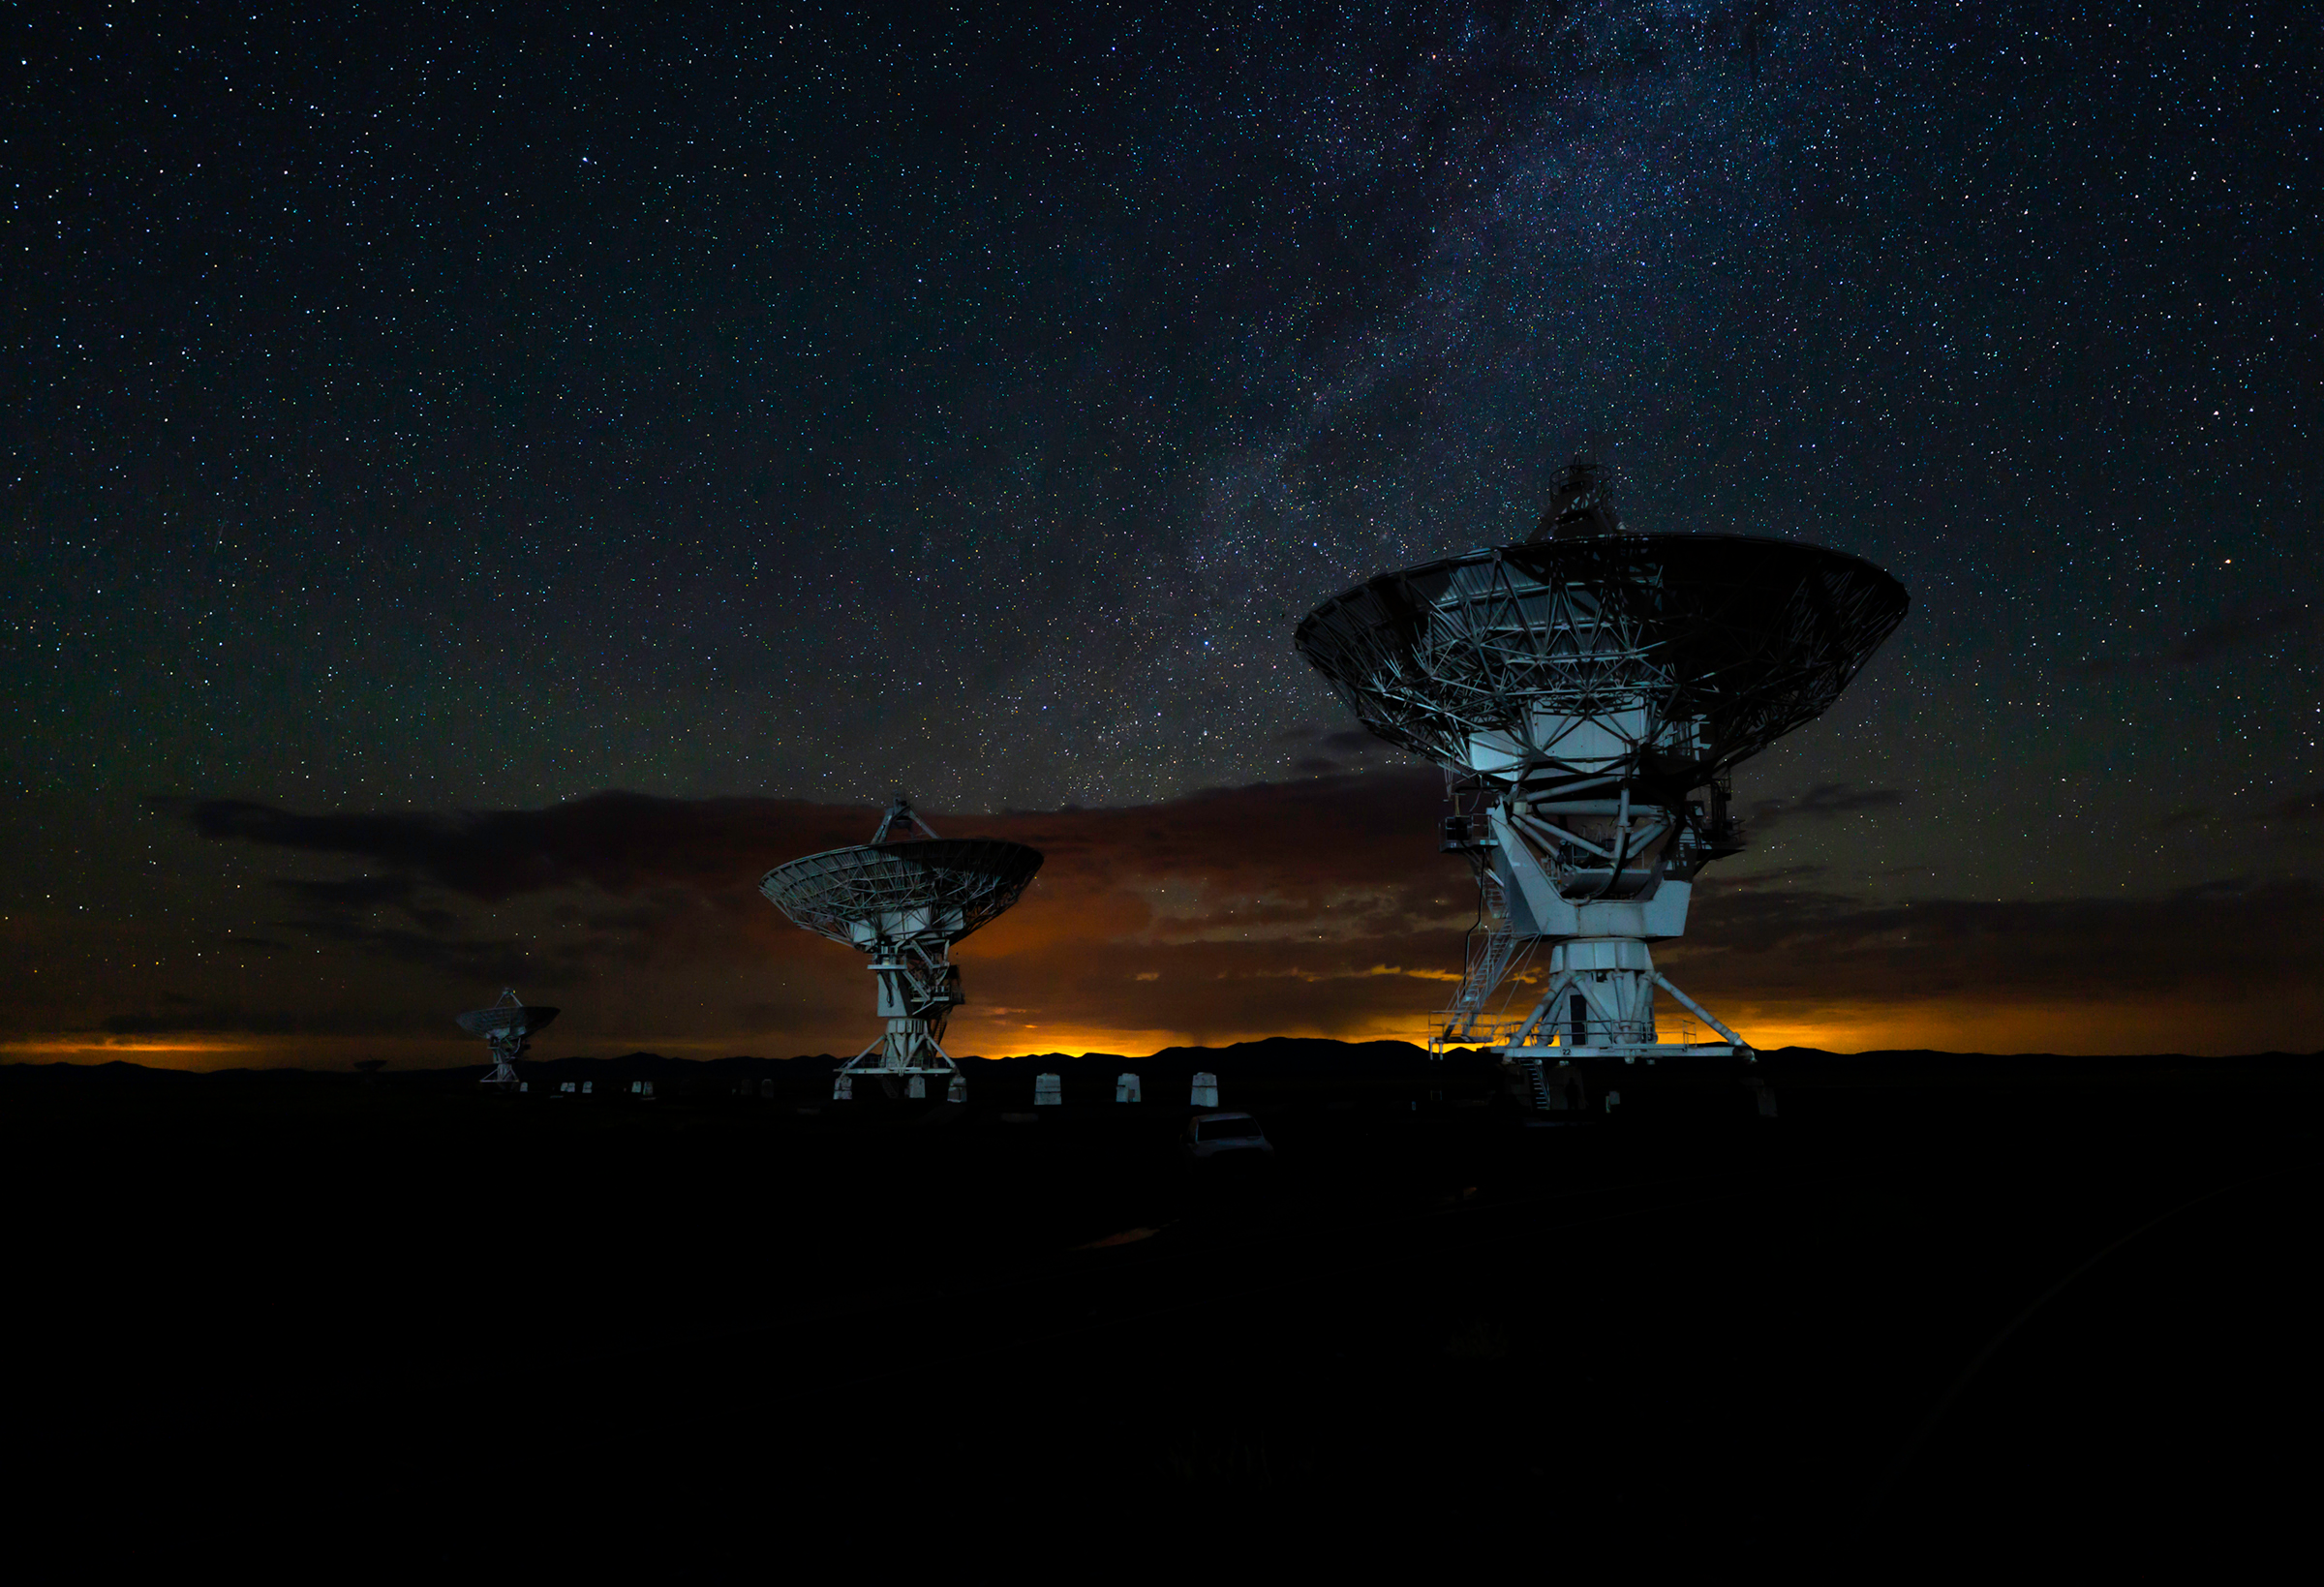

North Arm of the VLA

Photo taken by Jeff Hellerman as part of an astrophotography project with the National Radio Astronomy Observatory and the Very Large Array (VLA).

Credit: Jeff Hellerman, NRAO/AUI/NSF